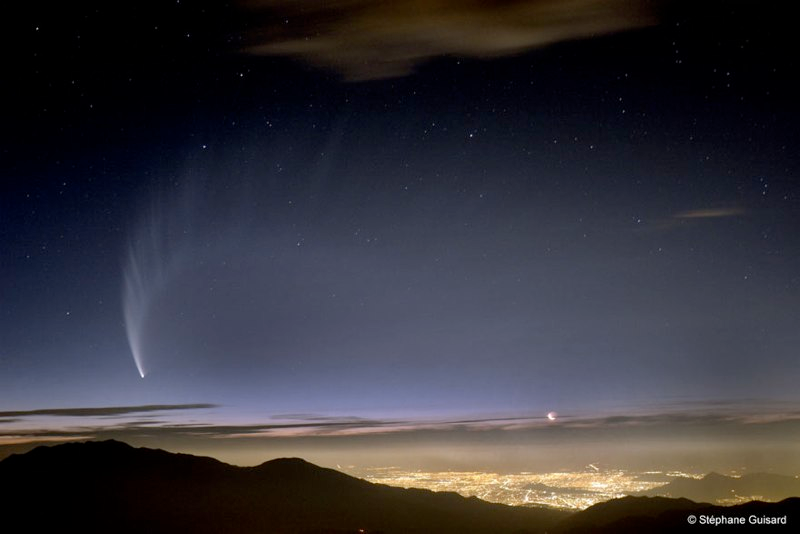

Comet McNaught

Images collected by ESO staff of the very bright comet McNaught that was visible in Europe early January 2007 and is presently visible from the Southern Hemisphere.

Credit: ESO